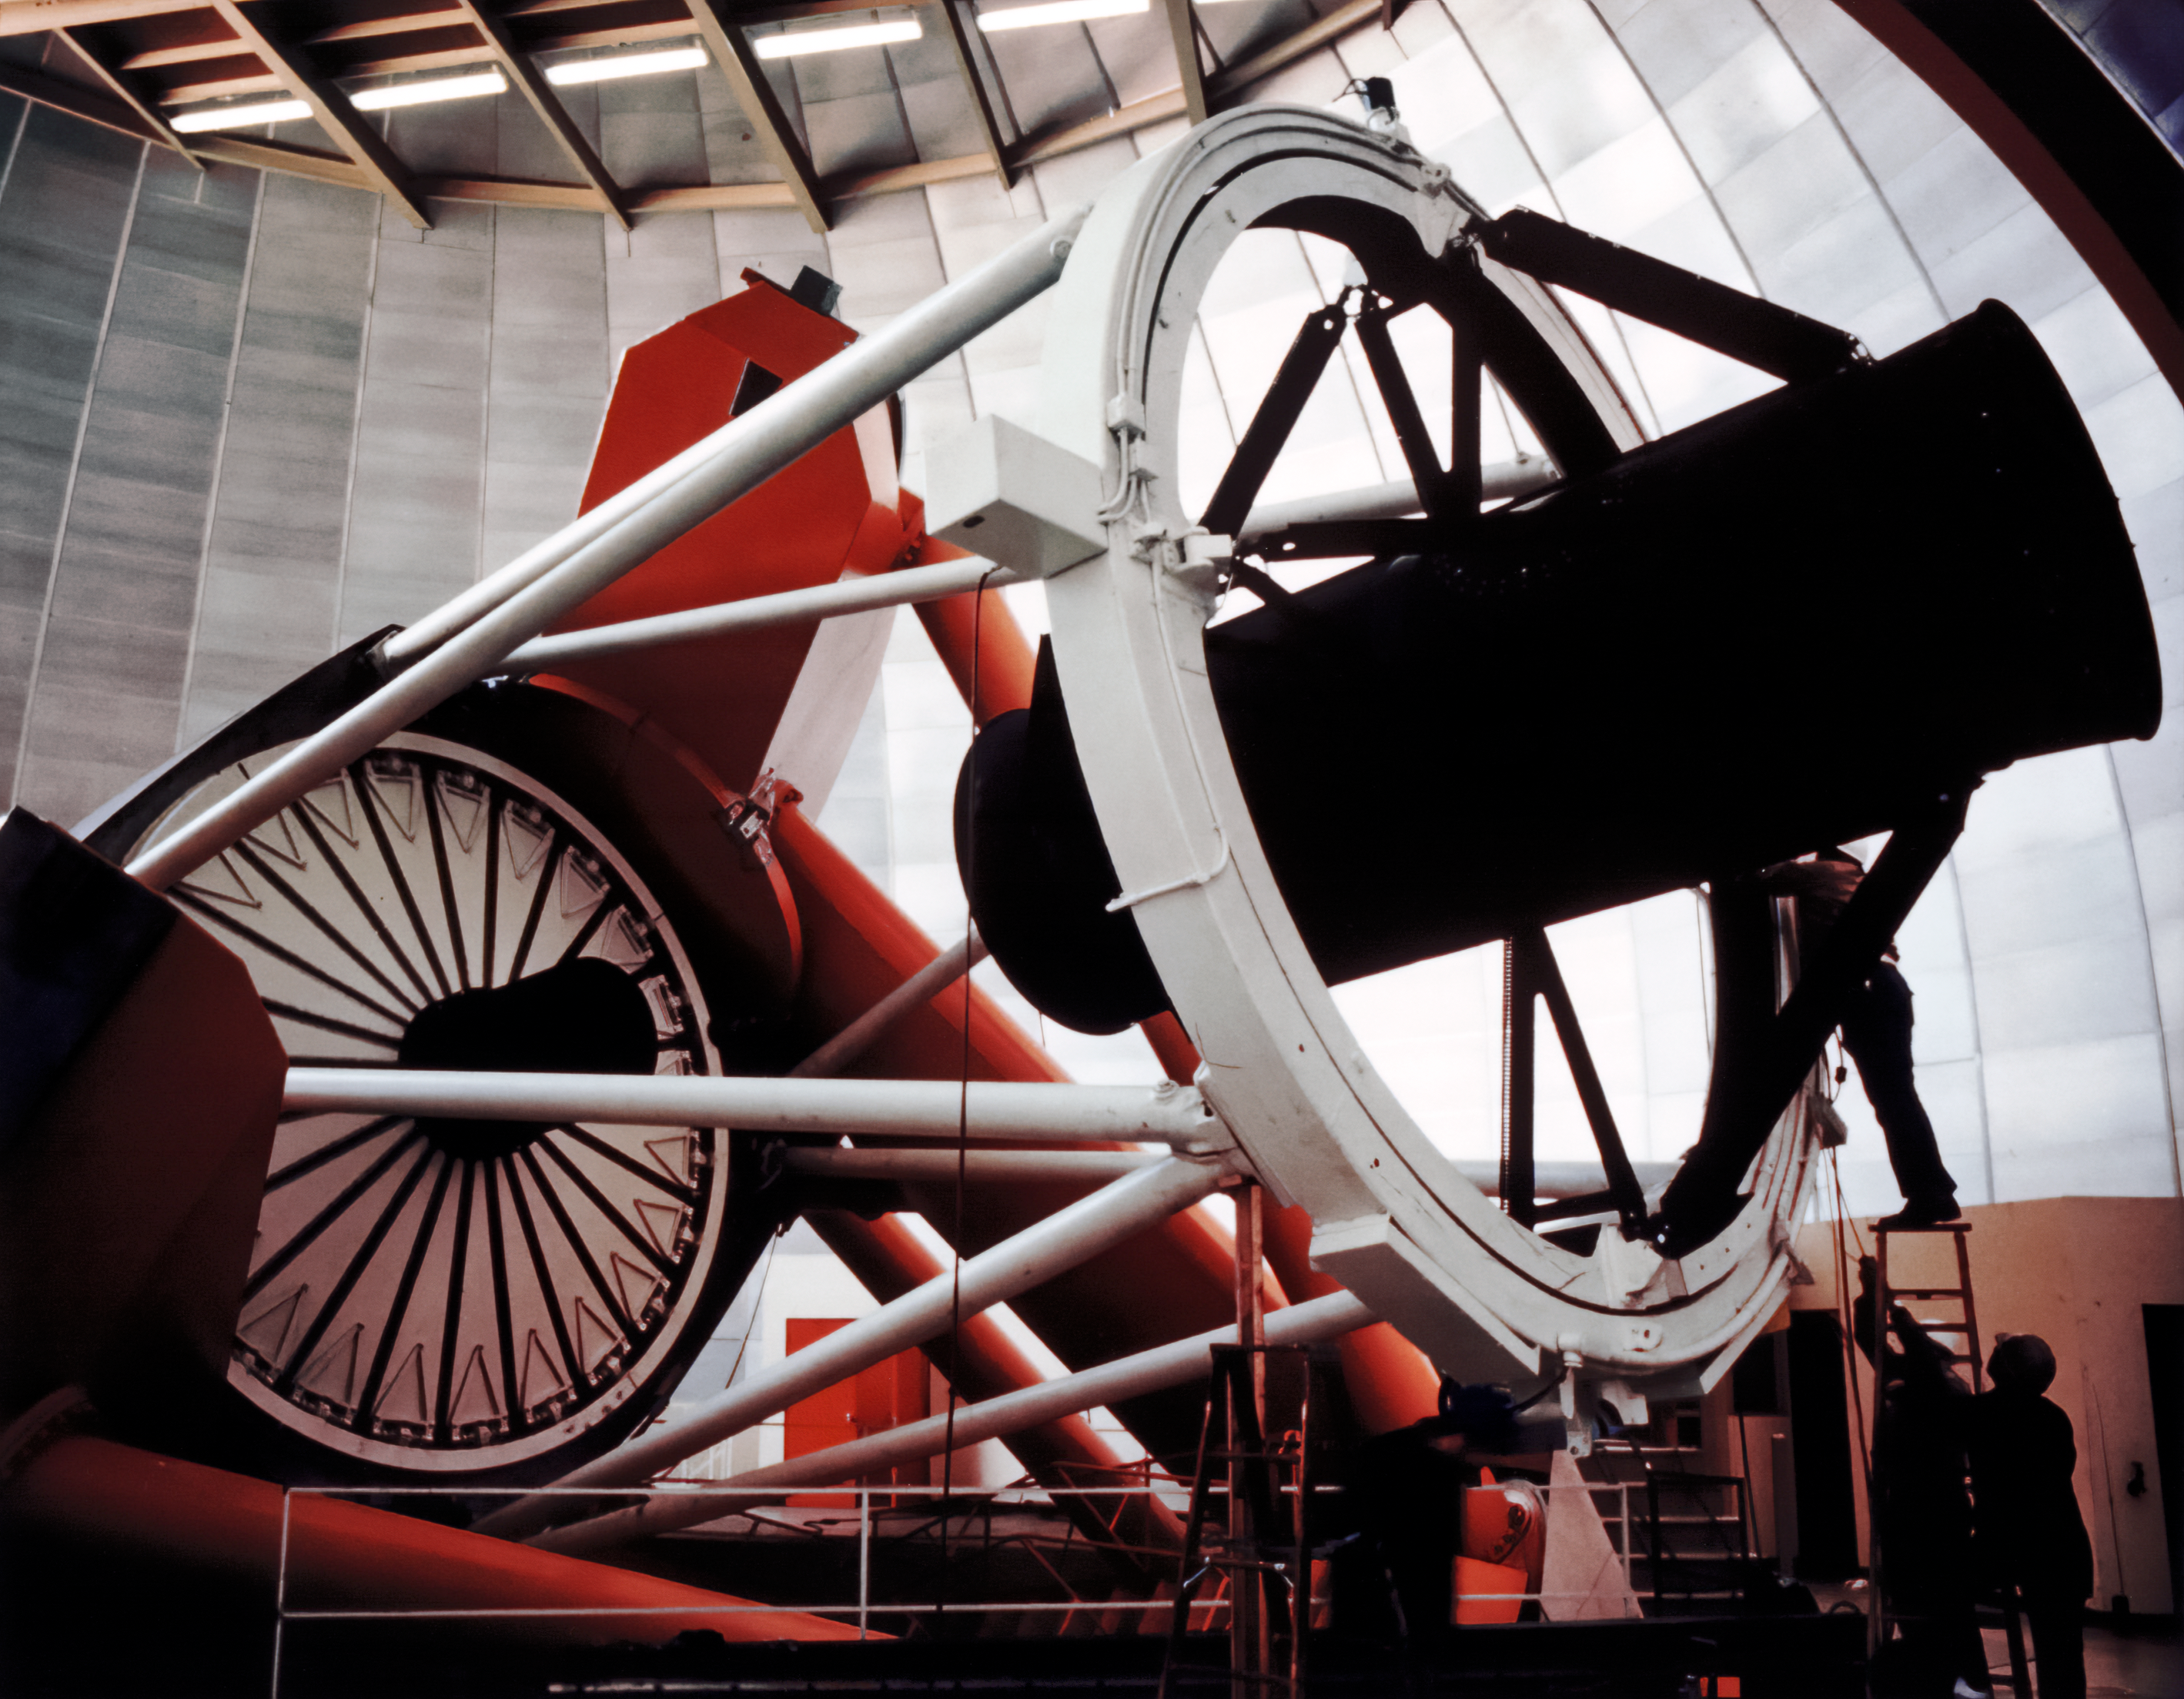

Closeup of Nicholas U. Mayall 4-meter Telescope

A closeup view of the Nicholas U. Mayall 4-meter Telescope at Kitt Peak National Observatory.

Credit: NOIRLab/AURA/NSF